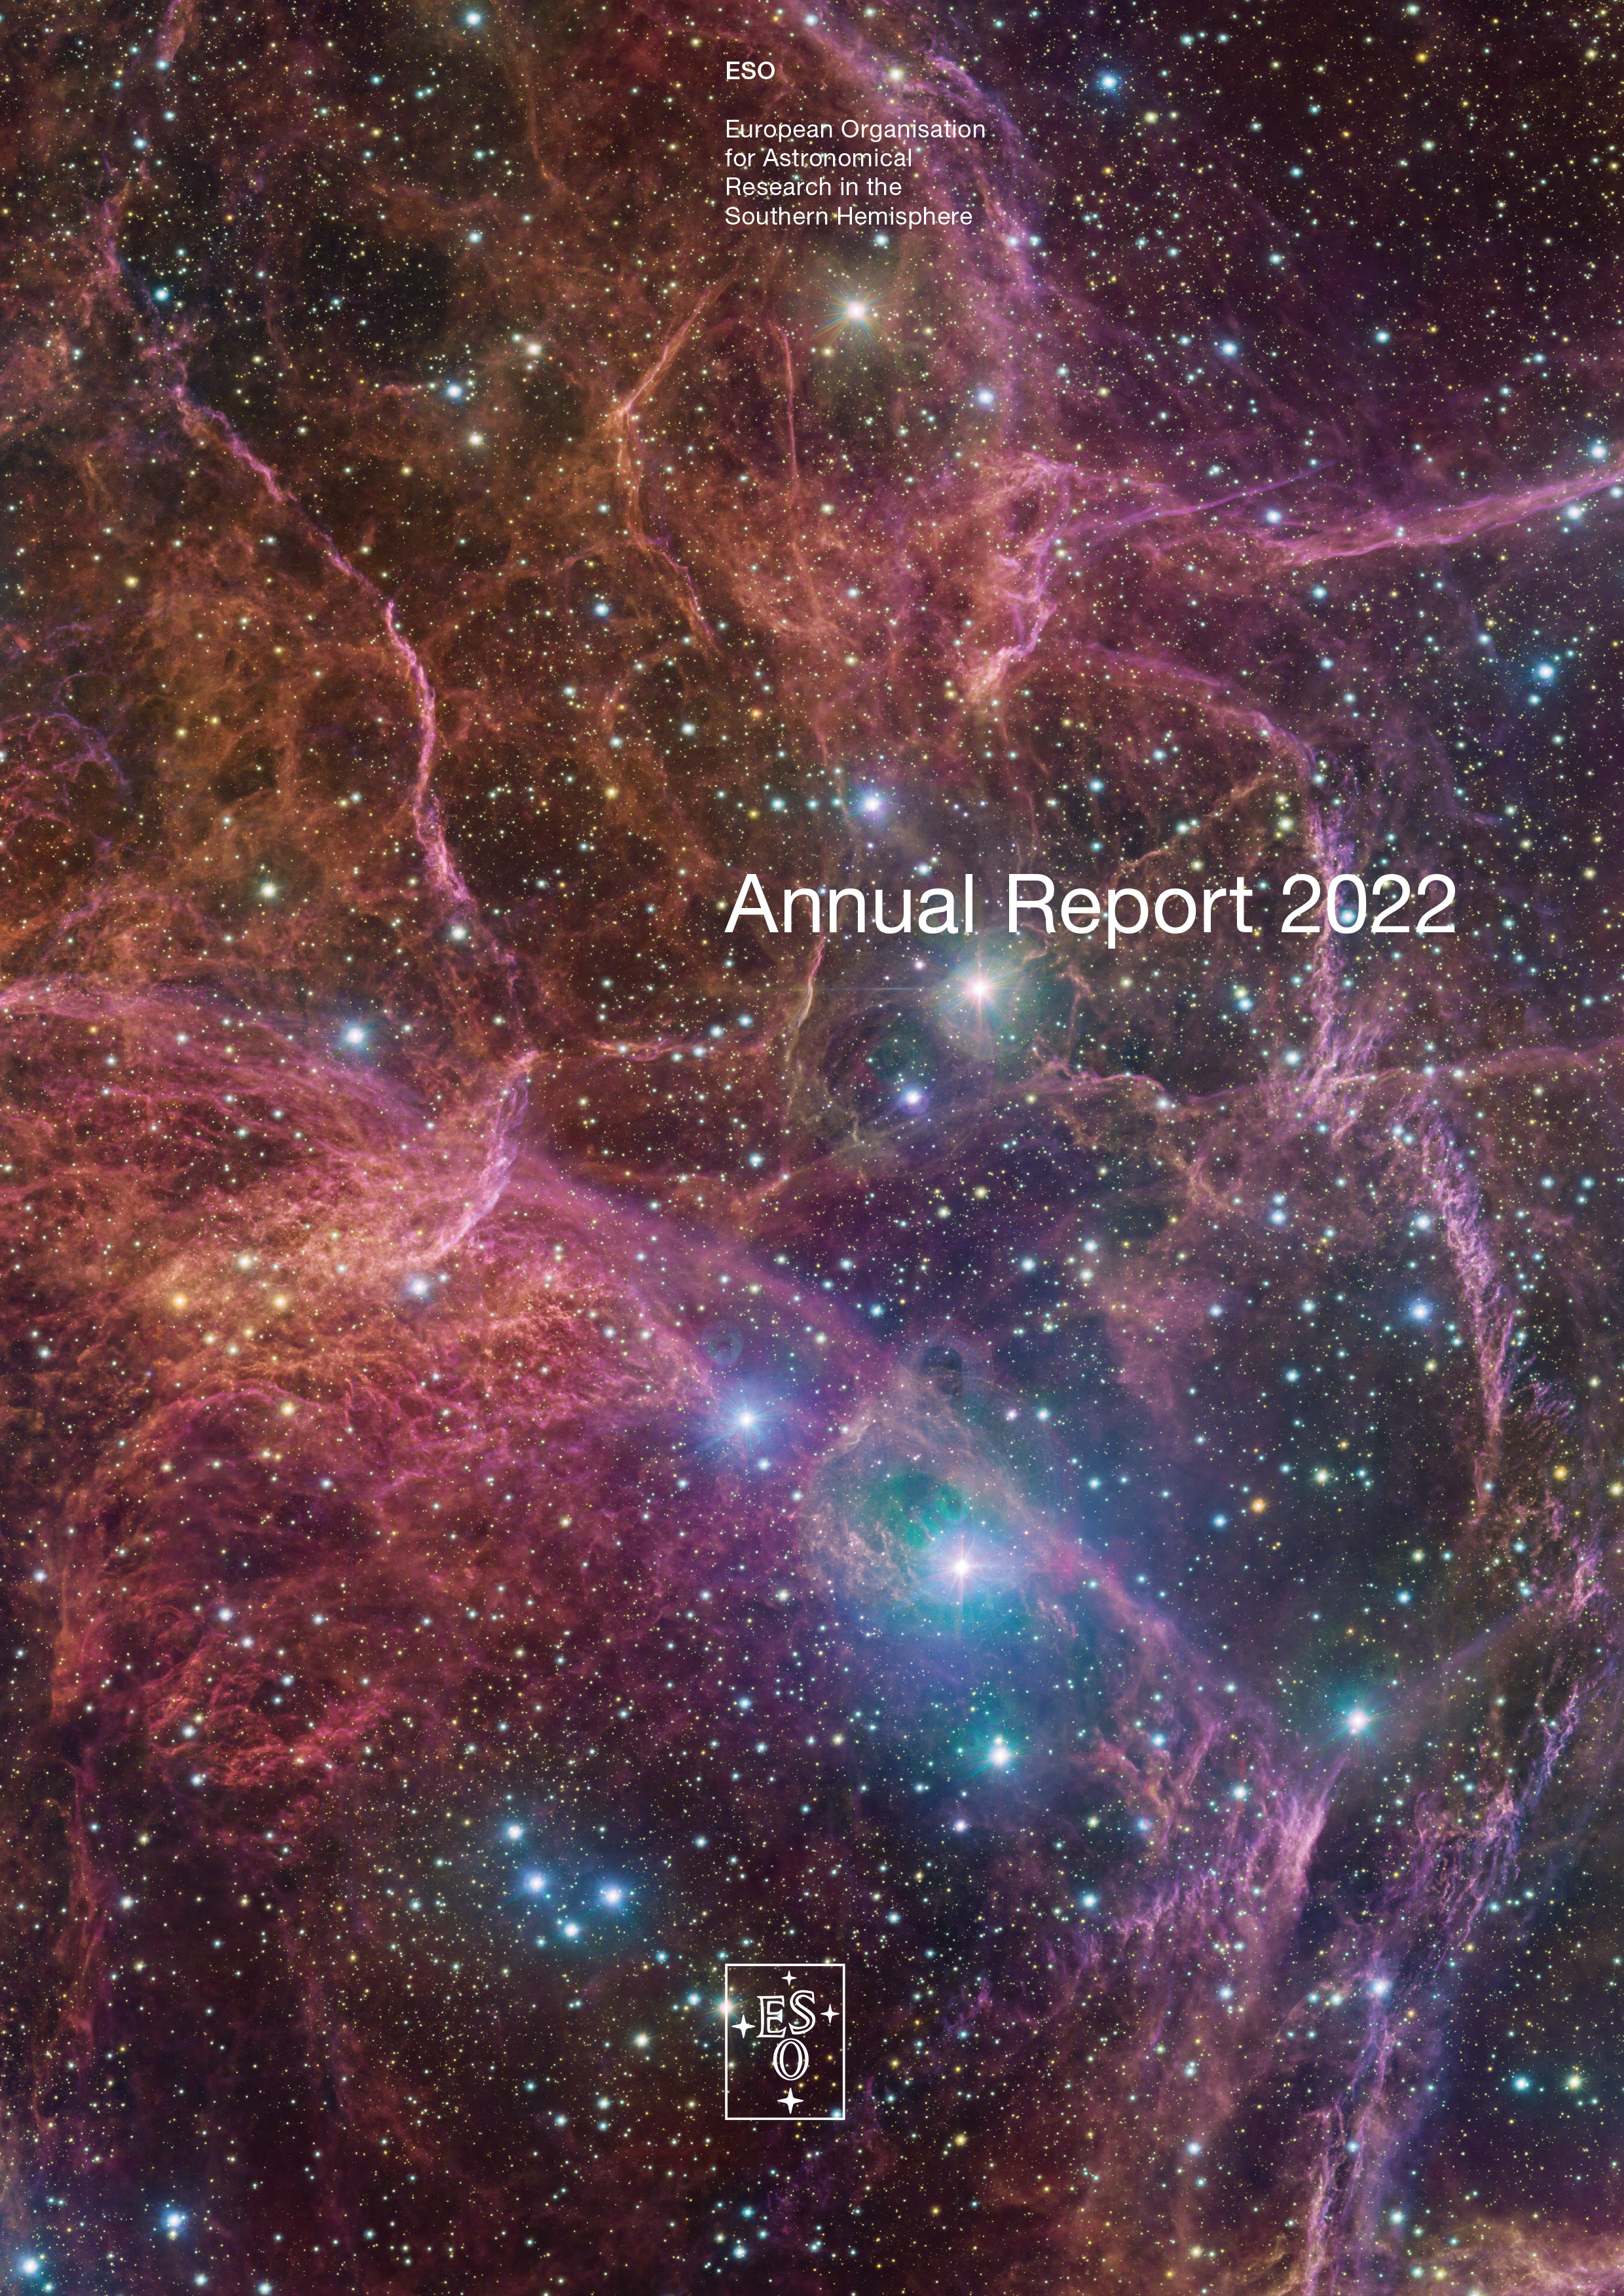

ESO Annual Report 2022 cover

Credit: ESO